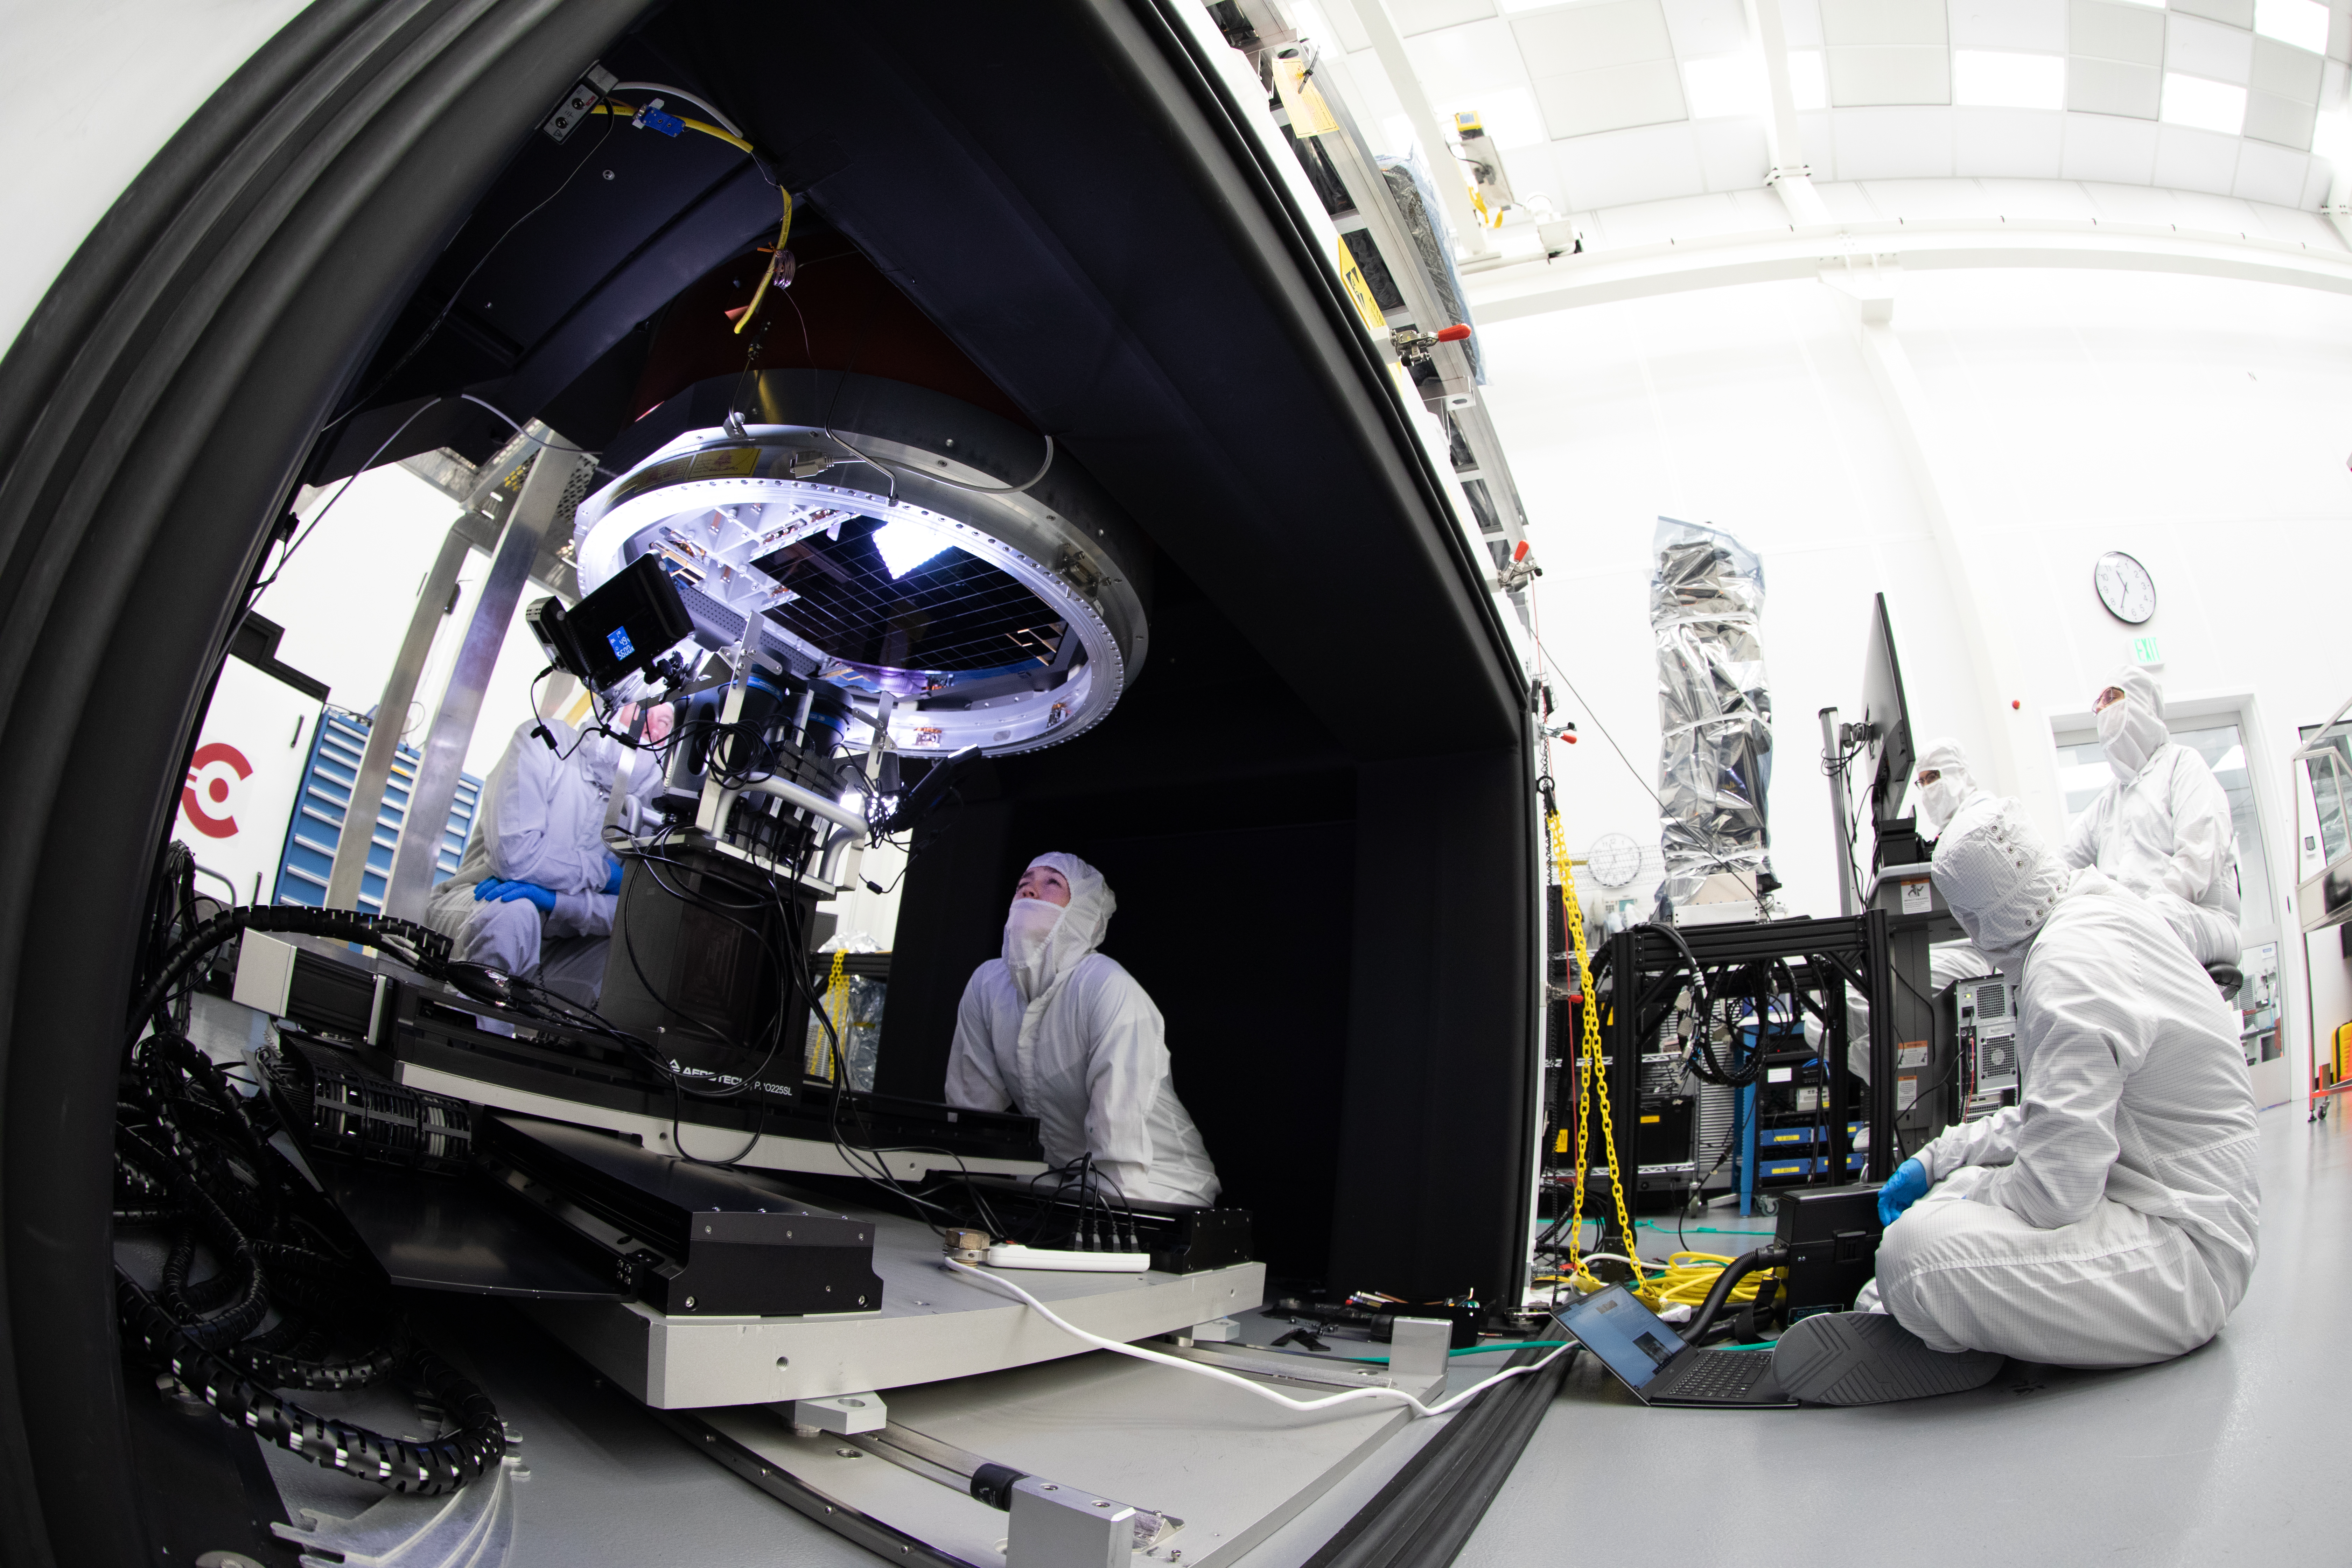

Vera C. Rubin Observatory LSST Camera Focal Plane Build 087

A dedicated set of cameras and lights are used to look up at the surface of the CCDs to aid in the process of avoiding contact between adjacent sensors.

Credit: Jacqueline Orrell/SLAC National Accelerator Laboratory